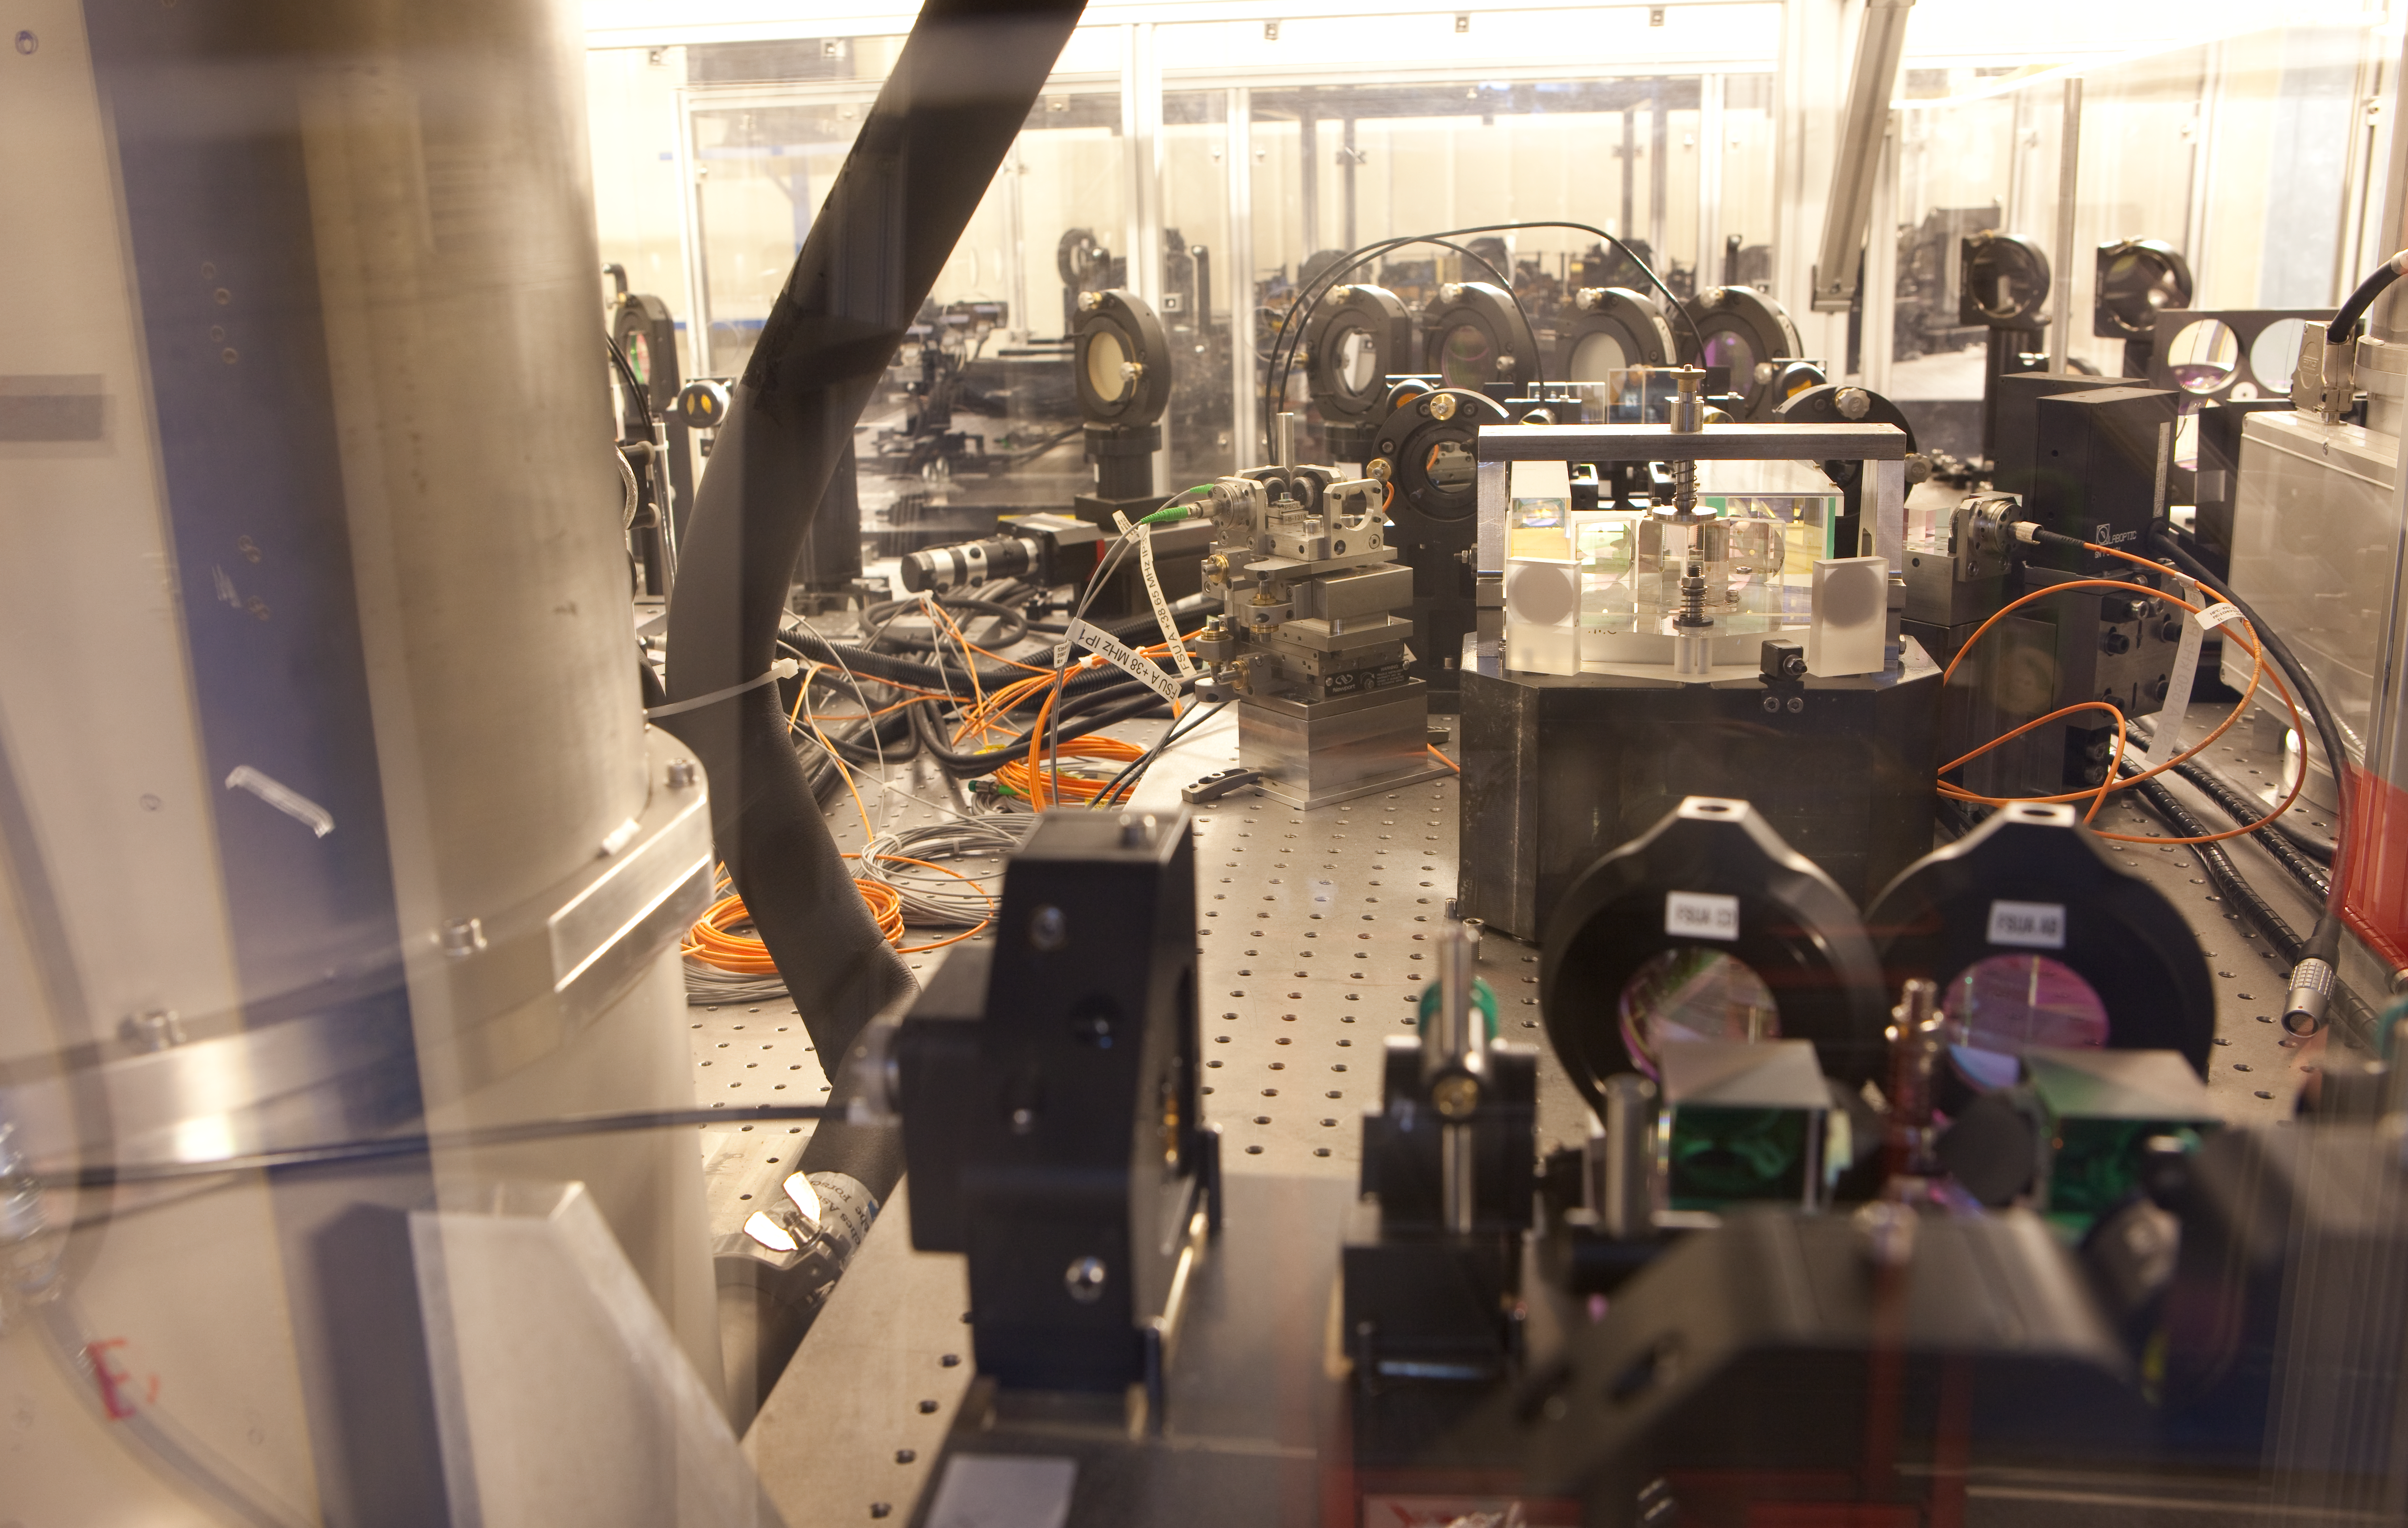

VLTI lab PRIMA equipment

Equipment at the VLTI lab for the Phase Referenced Imaging and Micro-arcsecond Astrometry (PRIMA) instrument.

Credit: ESO